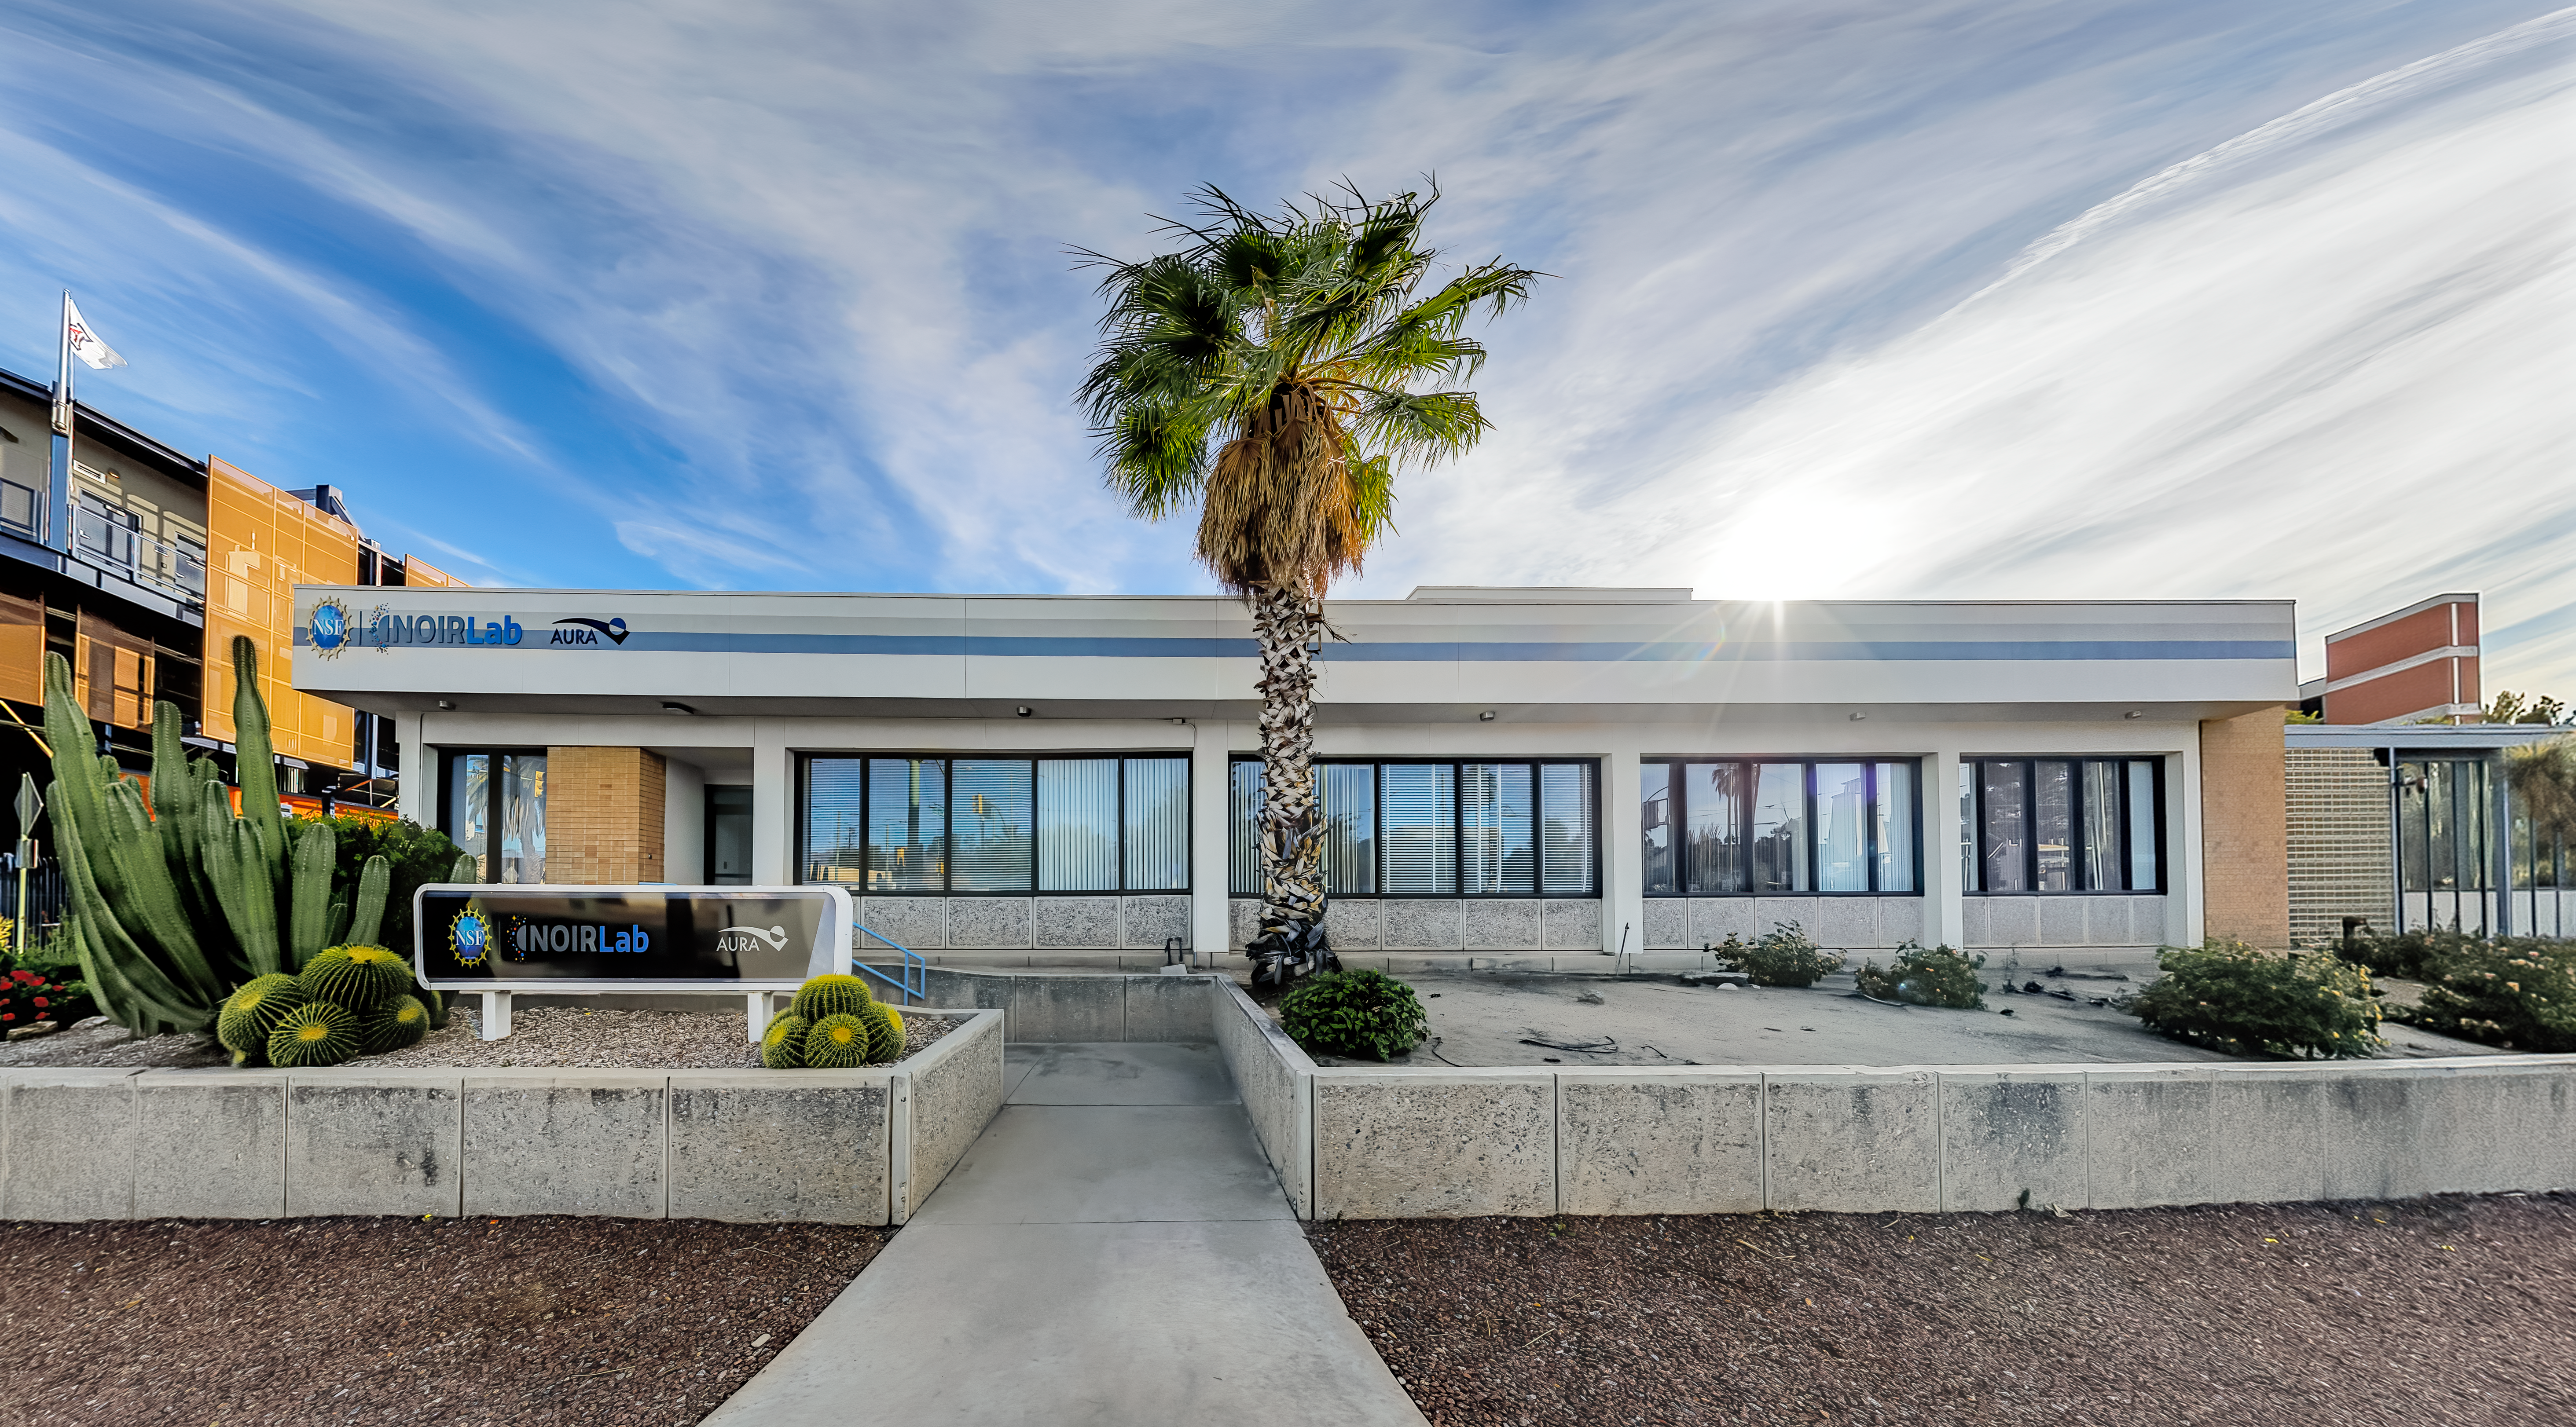

NOIRLab HQ North-East Entrance

A view of the NOIRLab Headquarters north-east entrance in Tucson, Arizona.

Credit: NOIRLab/NSF/AURA/P. Horálek